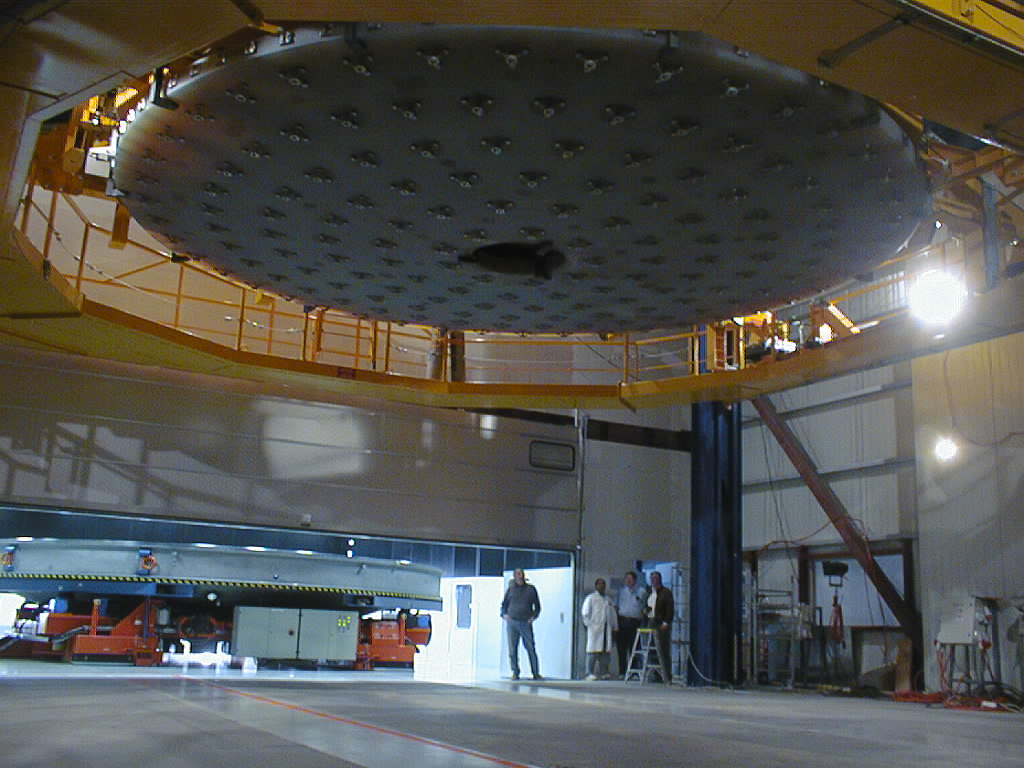

First large VLT mirror successfully coated

While the mirror is suspended by the (yellow) Handling Device, the lower part of the coating tank is moved into position under it. (Photo obtained on May 19, 1998).

Credit: ESO